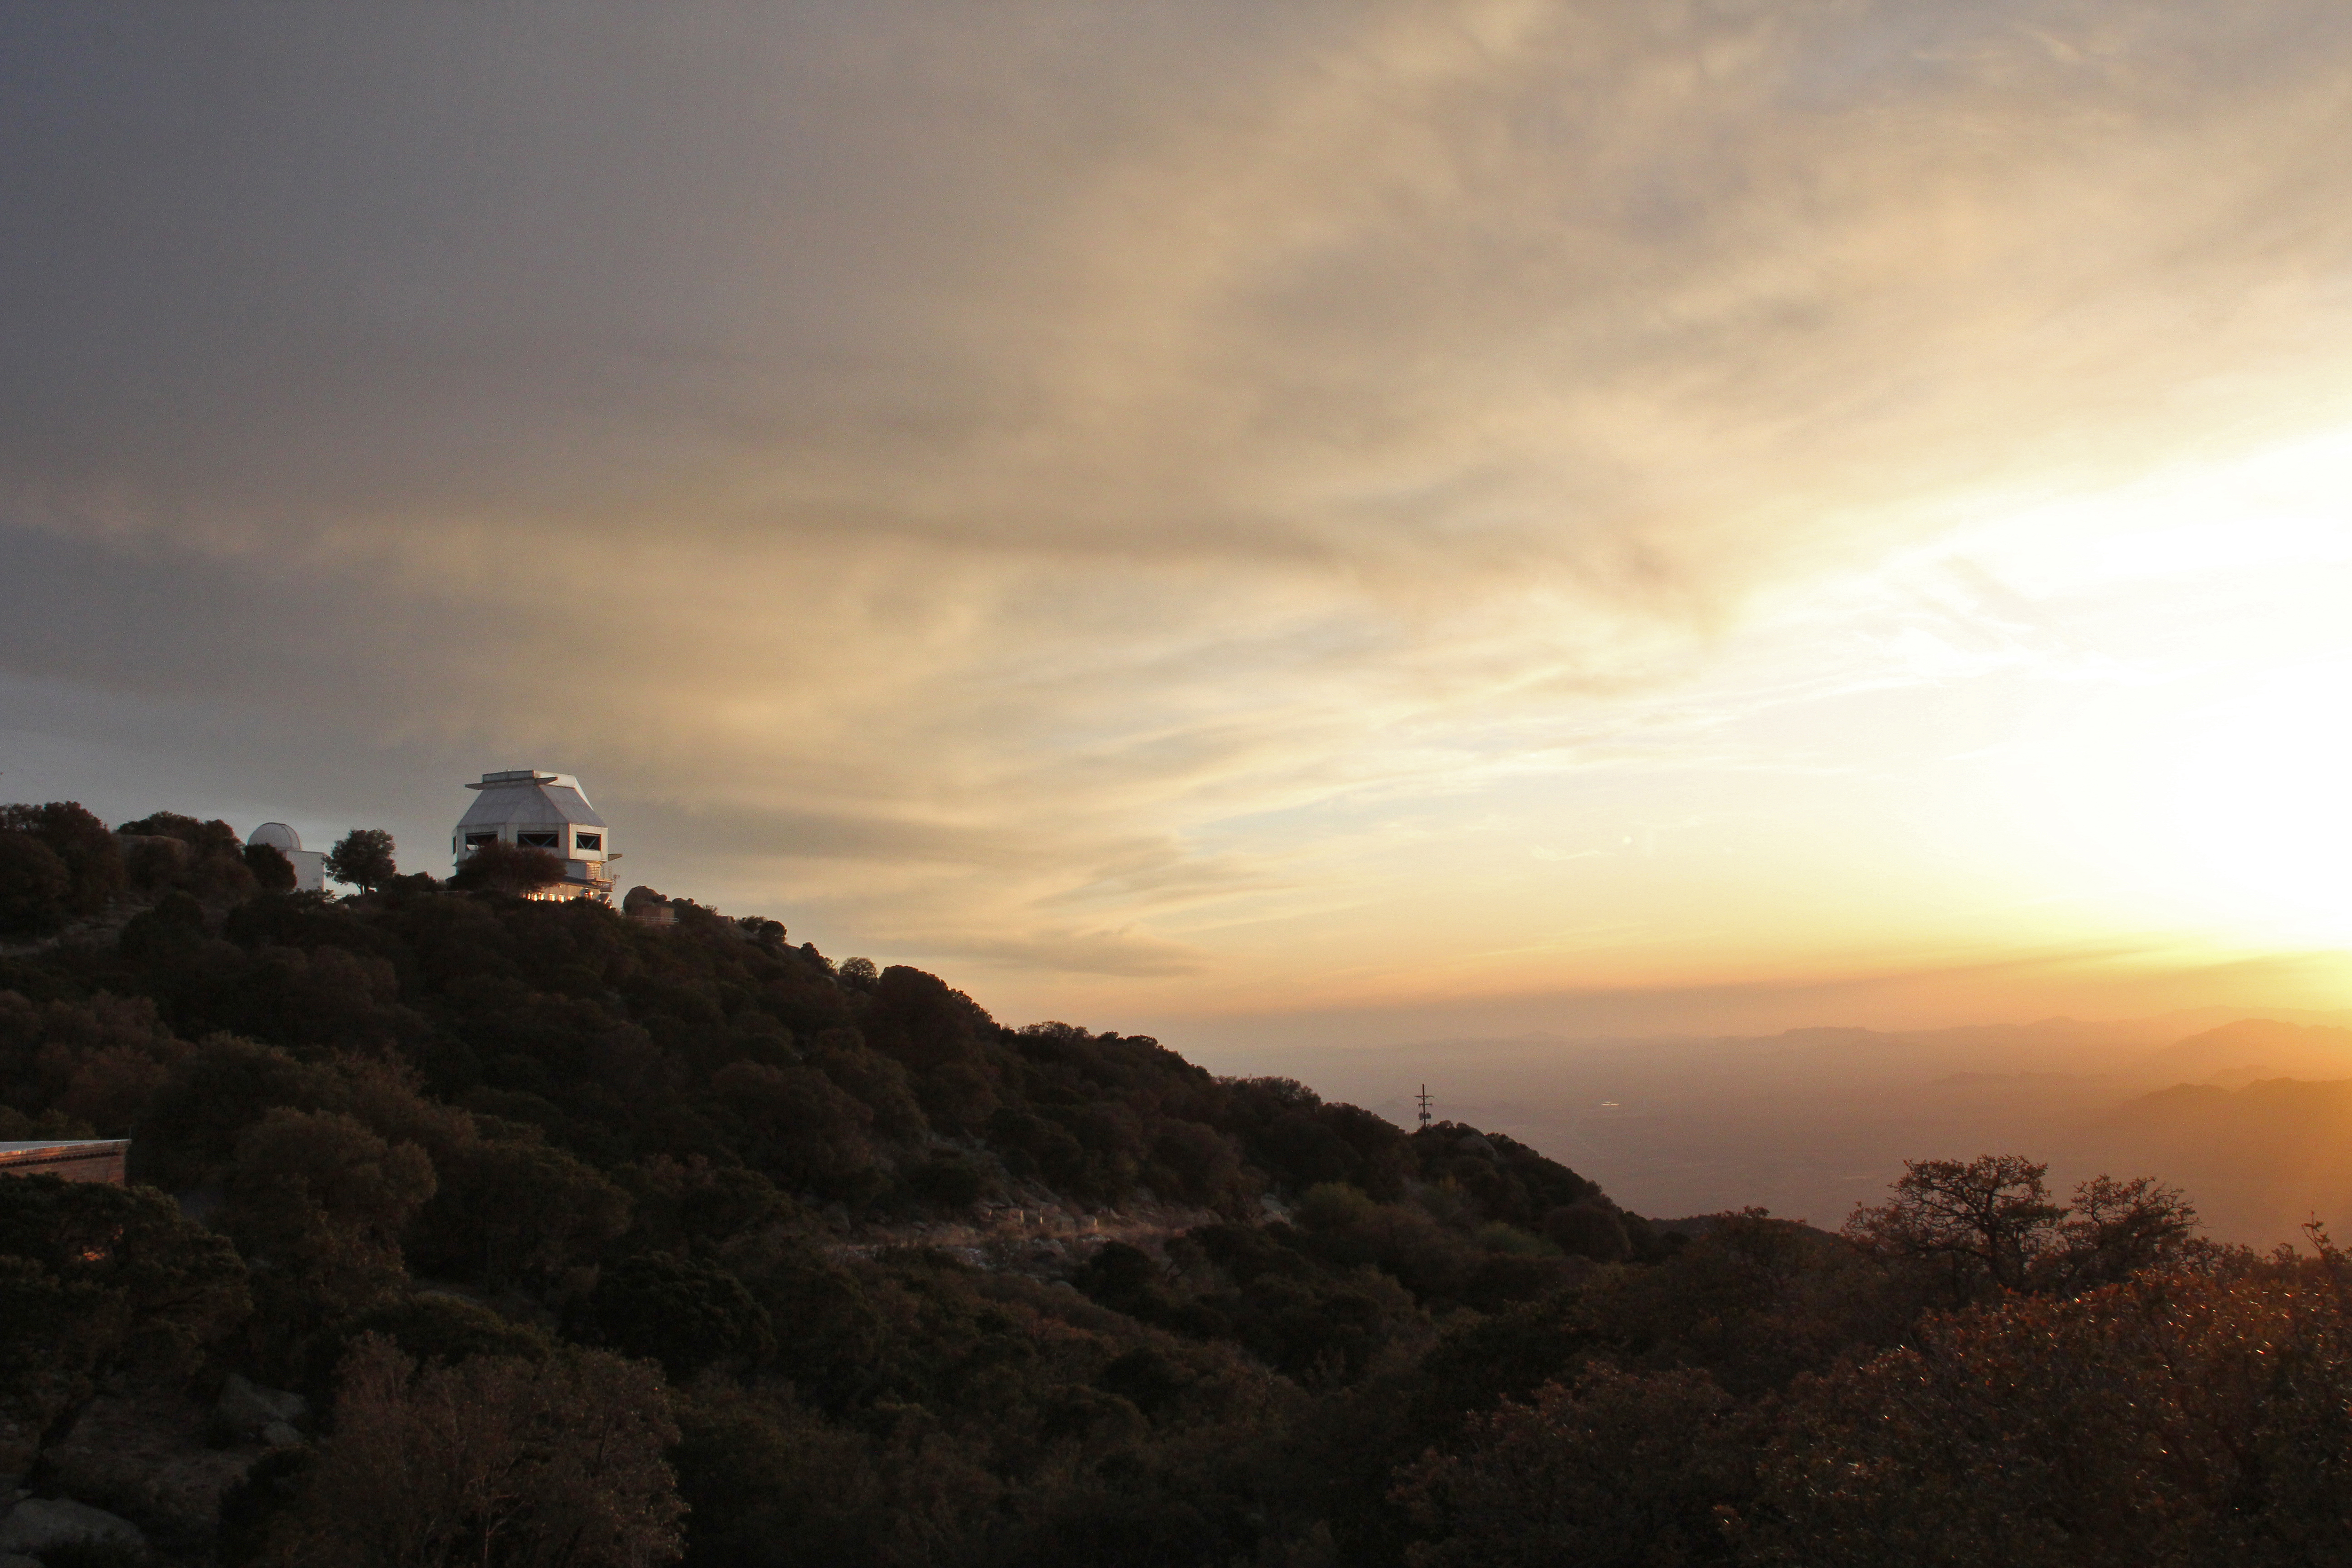

WIYN 3.5-m Telescope at Sunset

The WIYN 3.5-meter Telescope at sunset, Kitt Peak National Observatory.

Credit: P. Marenfeld & NOIRLab/NSF/AURA/